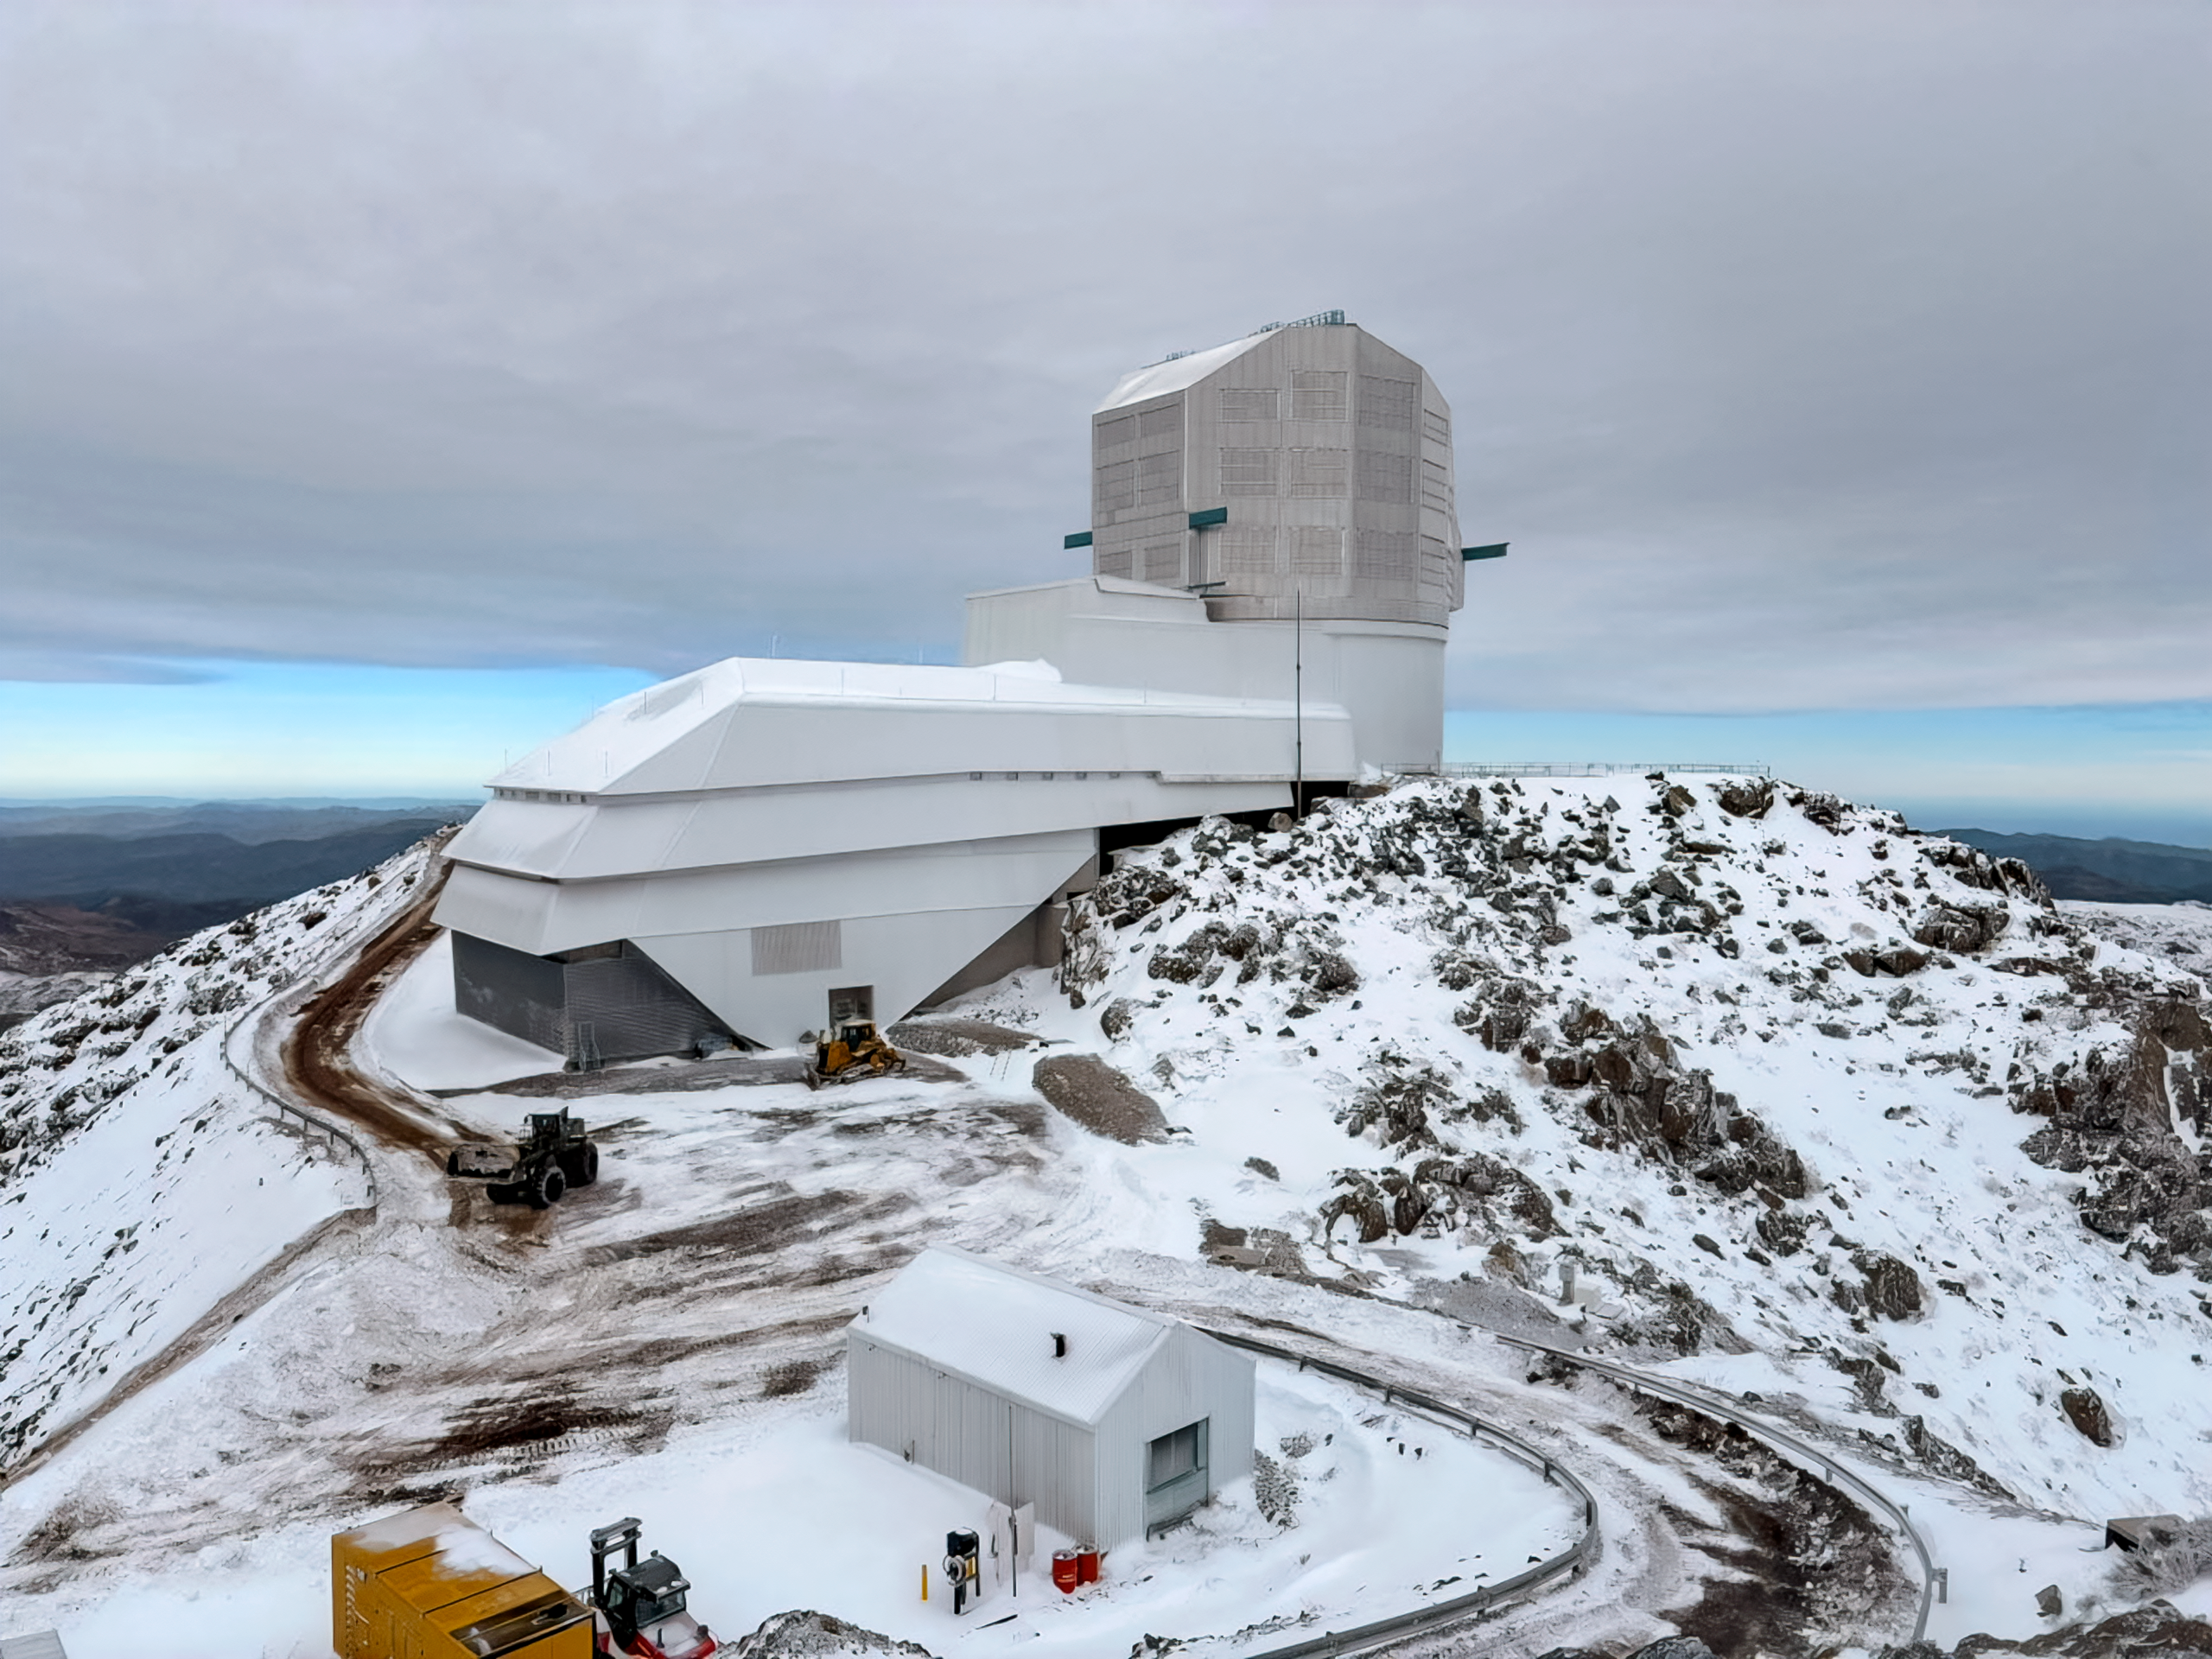

Rubin in Snow

NSF–DOE Vera C. Rubin Observatory following an early August snowstorm in 2025.

Credit: NOIRLab/NSF/AURA